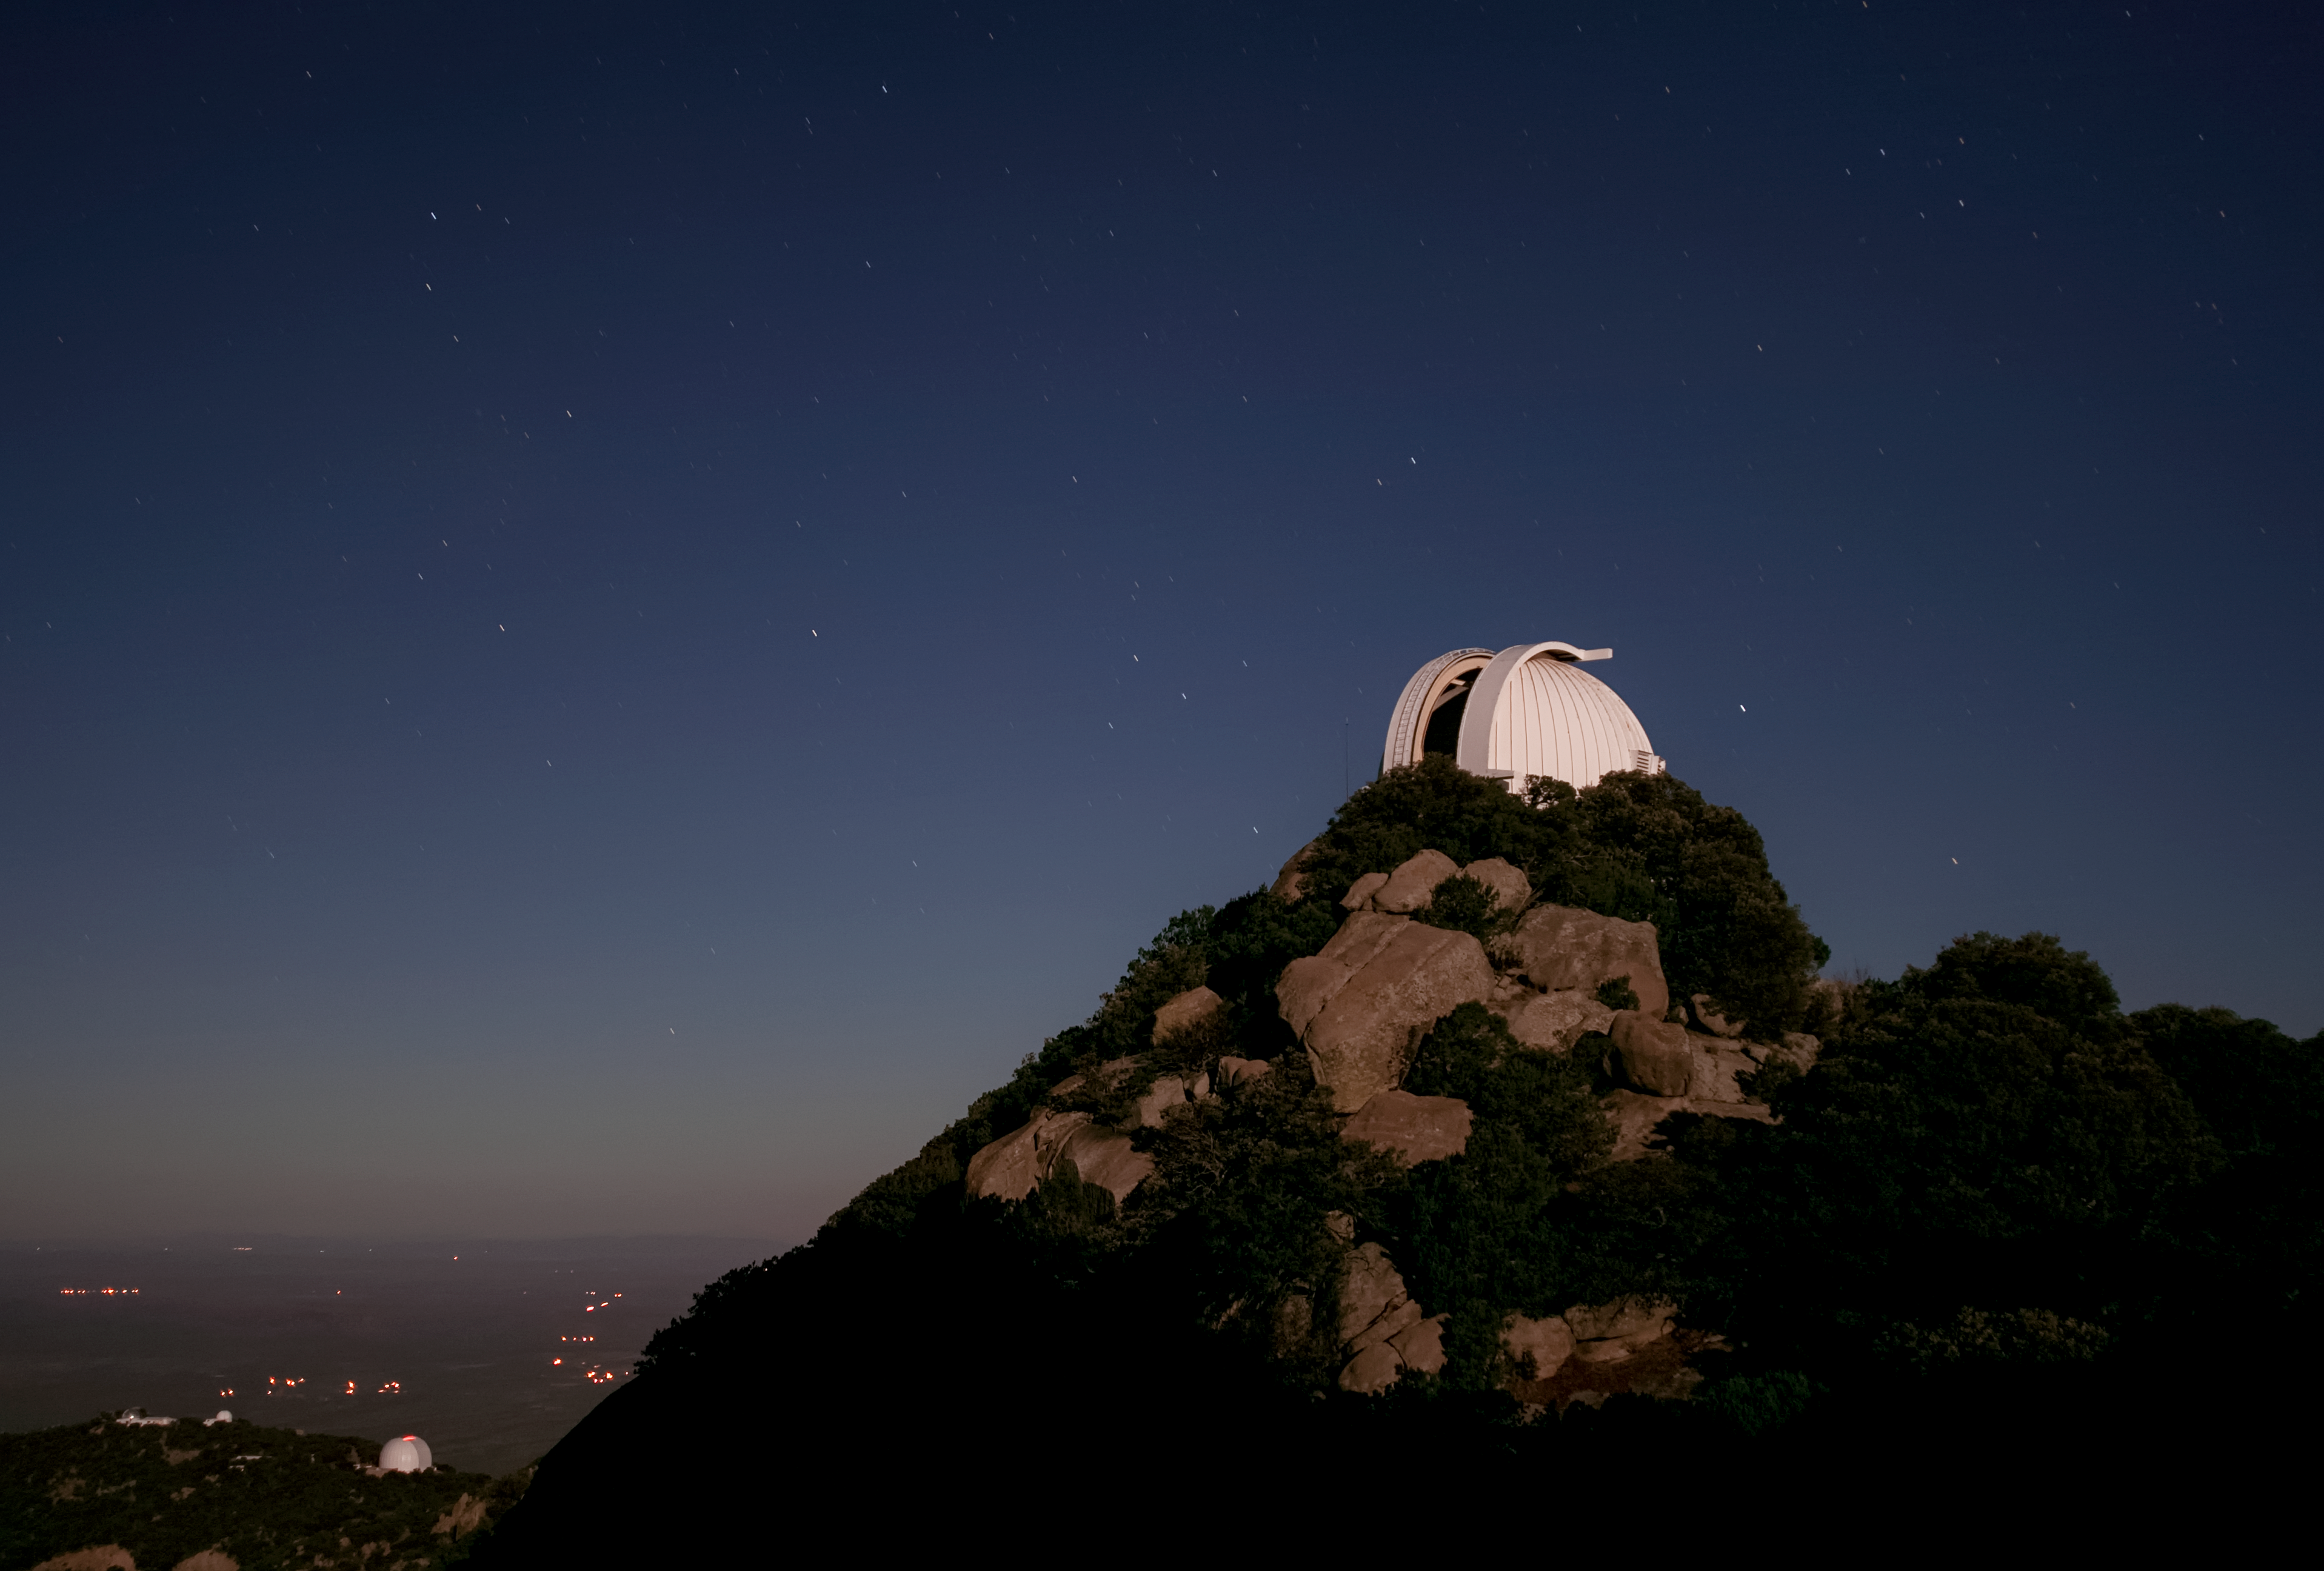

WIYN 0.9-meter Telescope at night

The WIYN 0.9-meter Telescope at Kitt Peak National Observatory at night. Visible in the background is the west ridge and the UArizona 12-meter Telescope, Hiltner 2.4-meter Telescope and the McGraw-Hill 1.3-meter Telescope.

Credit: KPNO/NOIRLab/NSF/AURA/P. Marenfeld